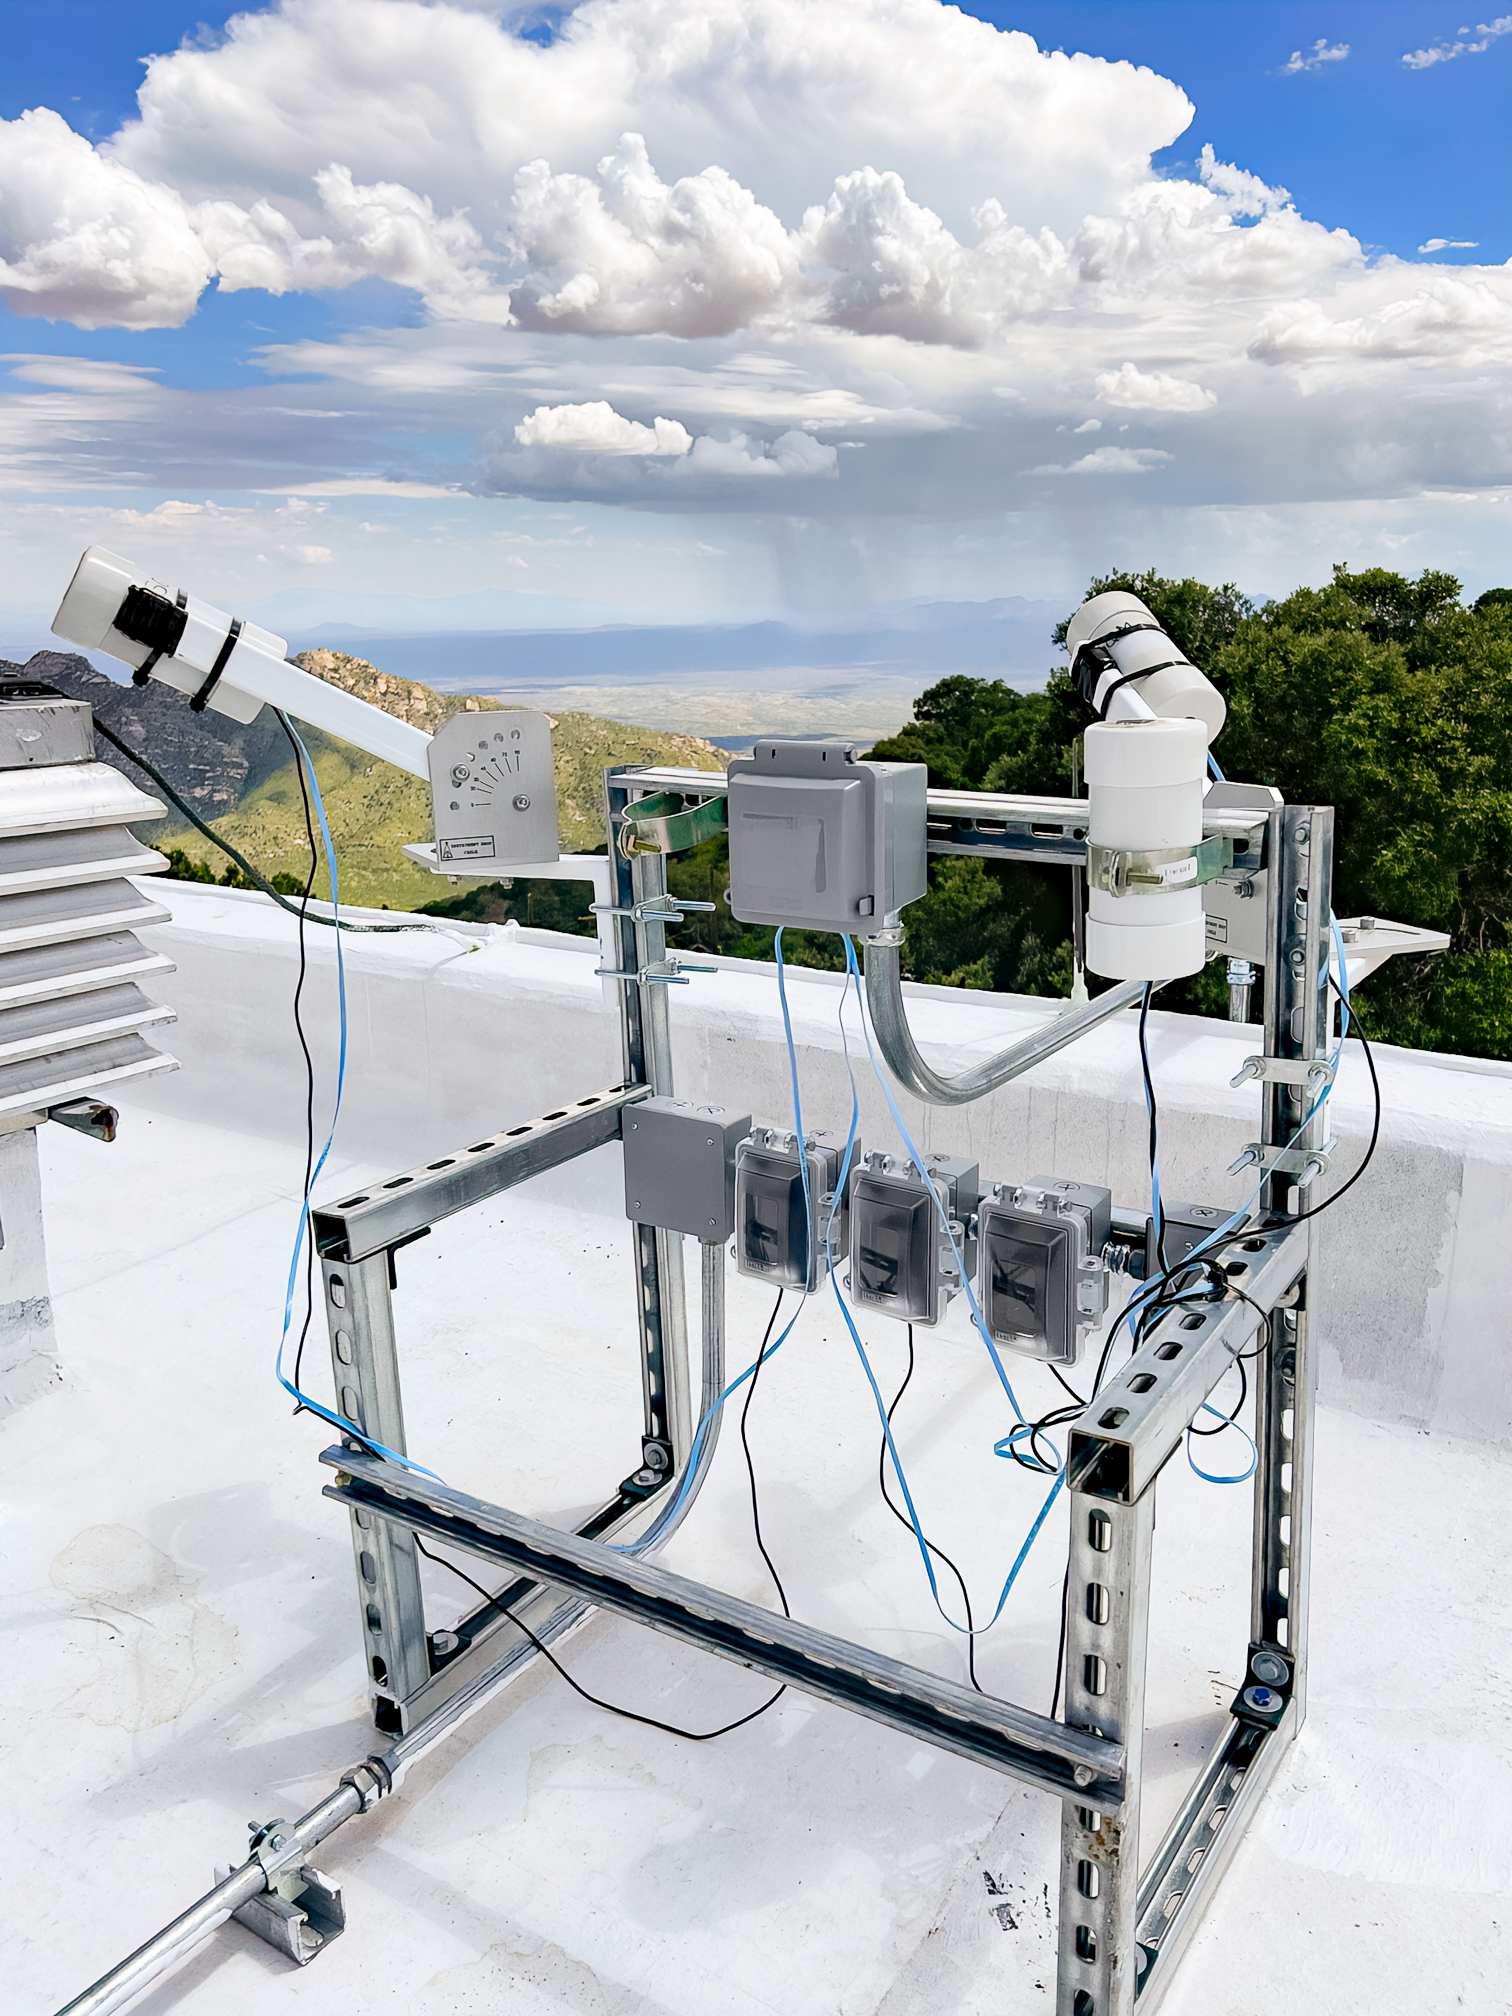

Sky Quality Meters at Kitt Peak

Three Sky Quality Meters on the roof of the Kitt Peak Visitor Center.

Credit: KPNO/NOIRLab/NSF/AURA/W. Liu